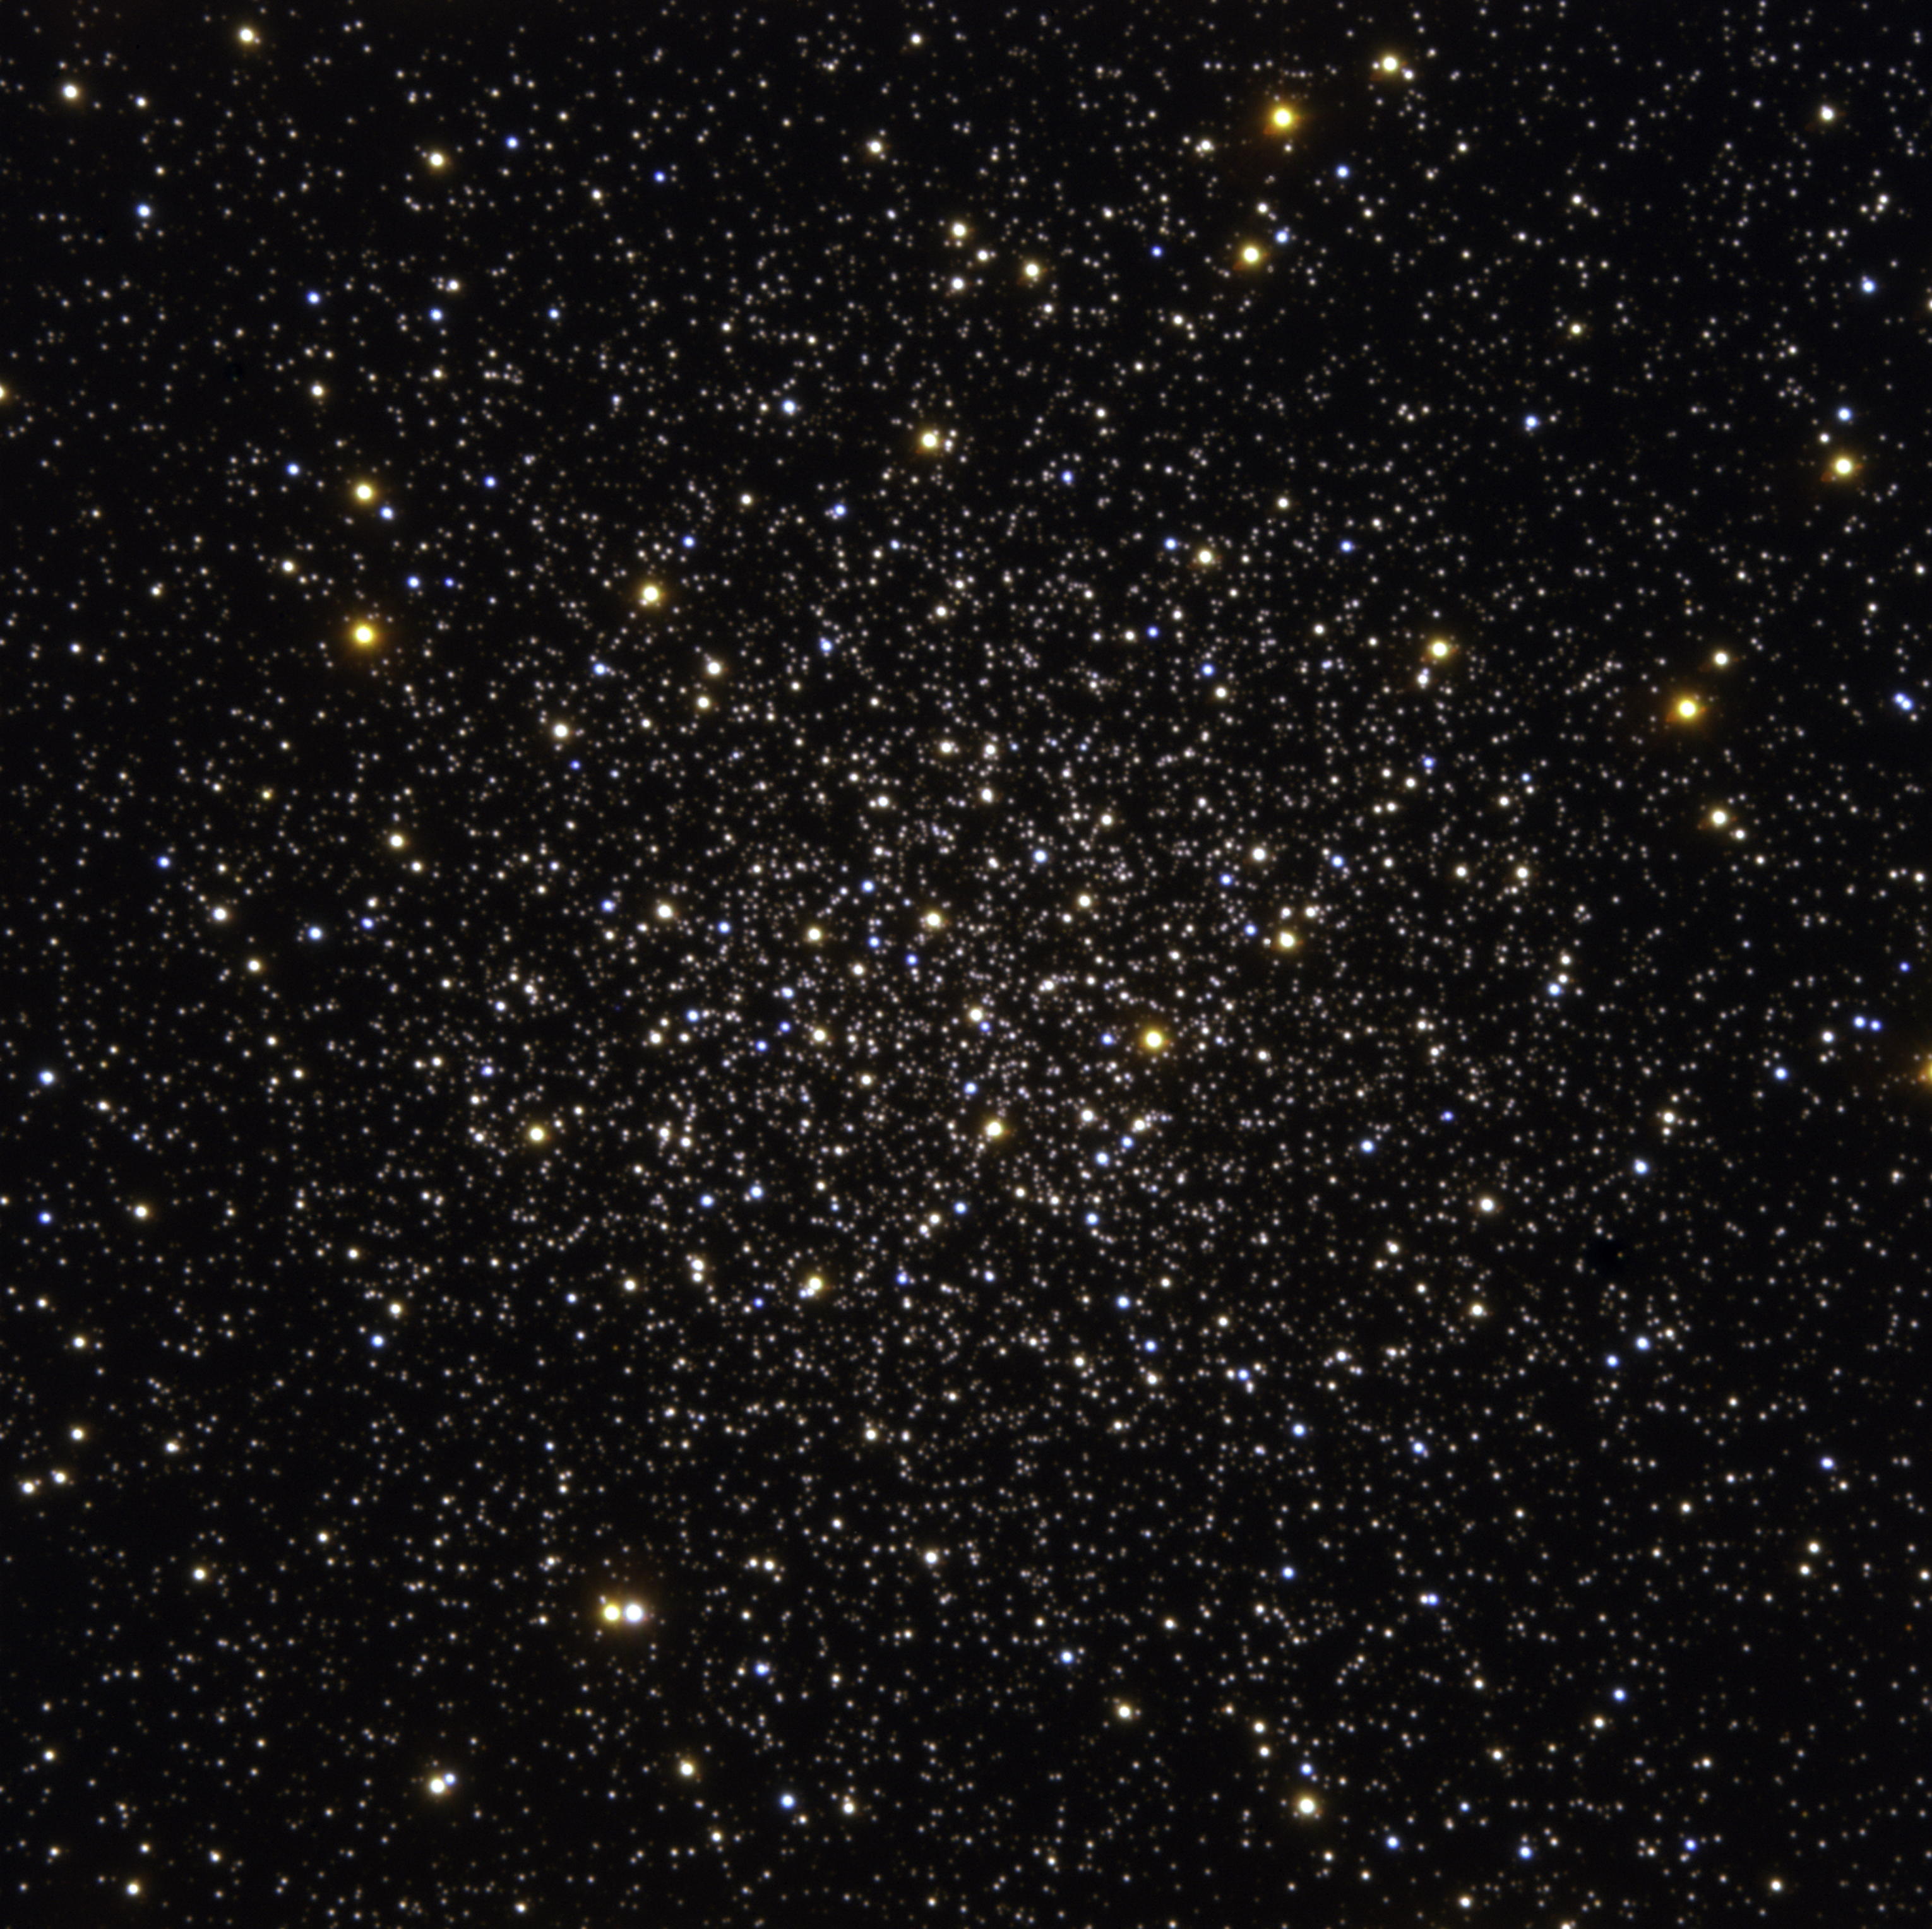

The central part of Messier 12

Centre of the globular cluster Messier 12 as observed with the FORS-1 multi-mode instrument on ESO's Very Large Telescope (Cerro Paranal, Chile). The picture covers a region of about 3.5 arcmin on a side, corresponding to about 23 light-years at the distance of Messier 12. It is based on data in five different filters : U, B, V, R and H-alpha. Here only the short exposures were used while for their scientific analysis, the authors used much longer exposures. Guido De Marchi (ESA) reduced the data and Kristina Boneva and Haennes Heyer (ESO) did the final image processing. The observations were obtained with very good conditions, the image quality ('seeing') being around 0.6 arcsec.

Credit: ESO